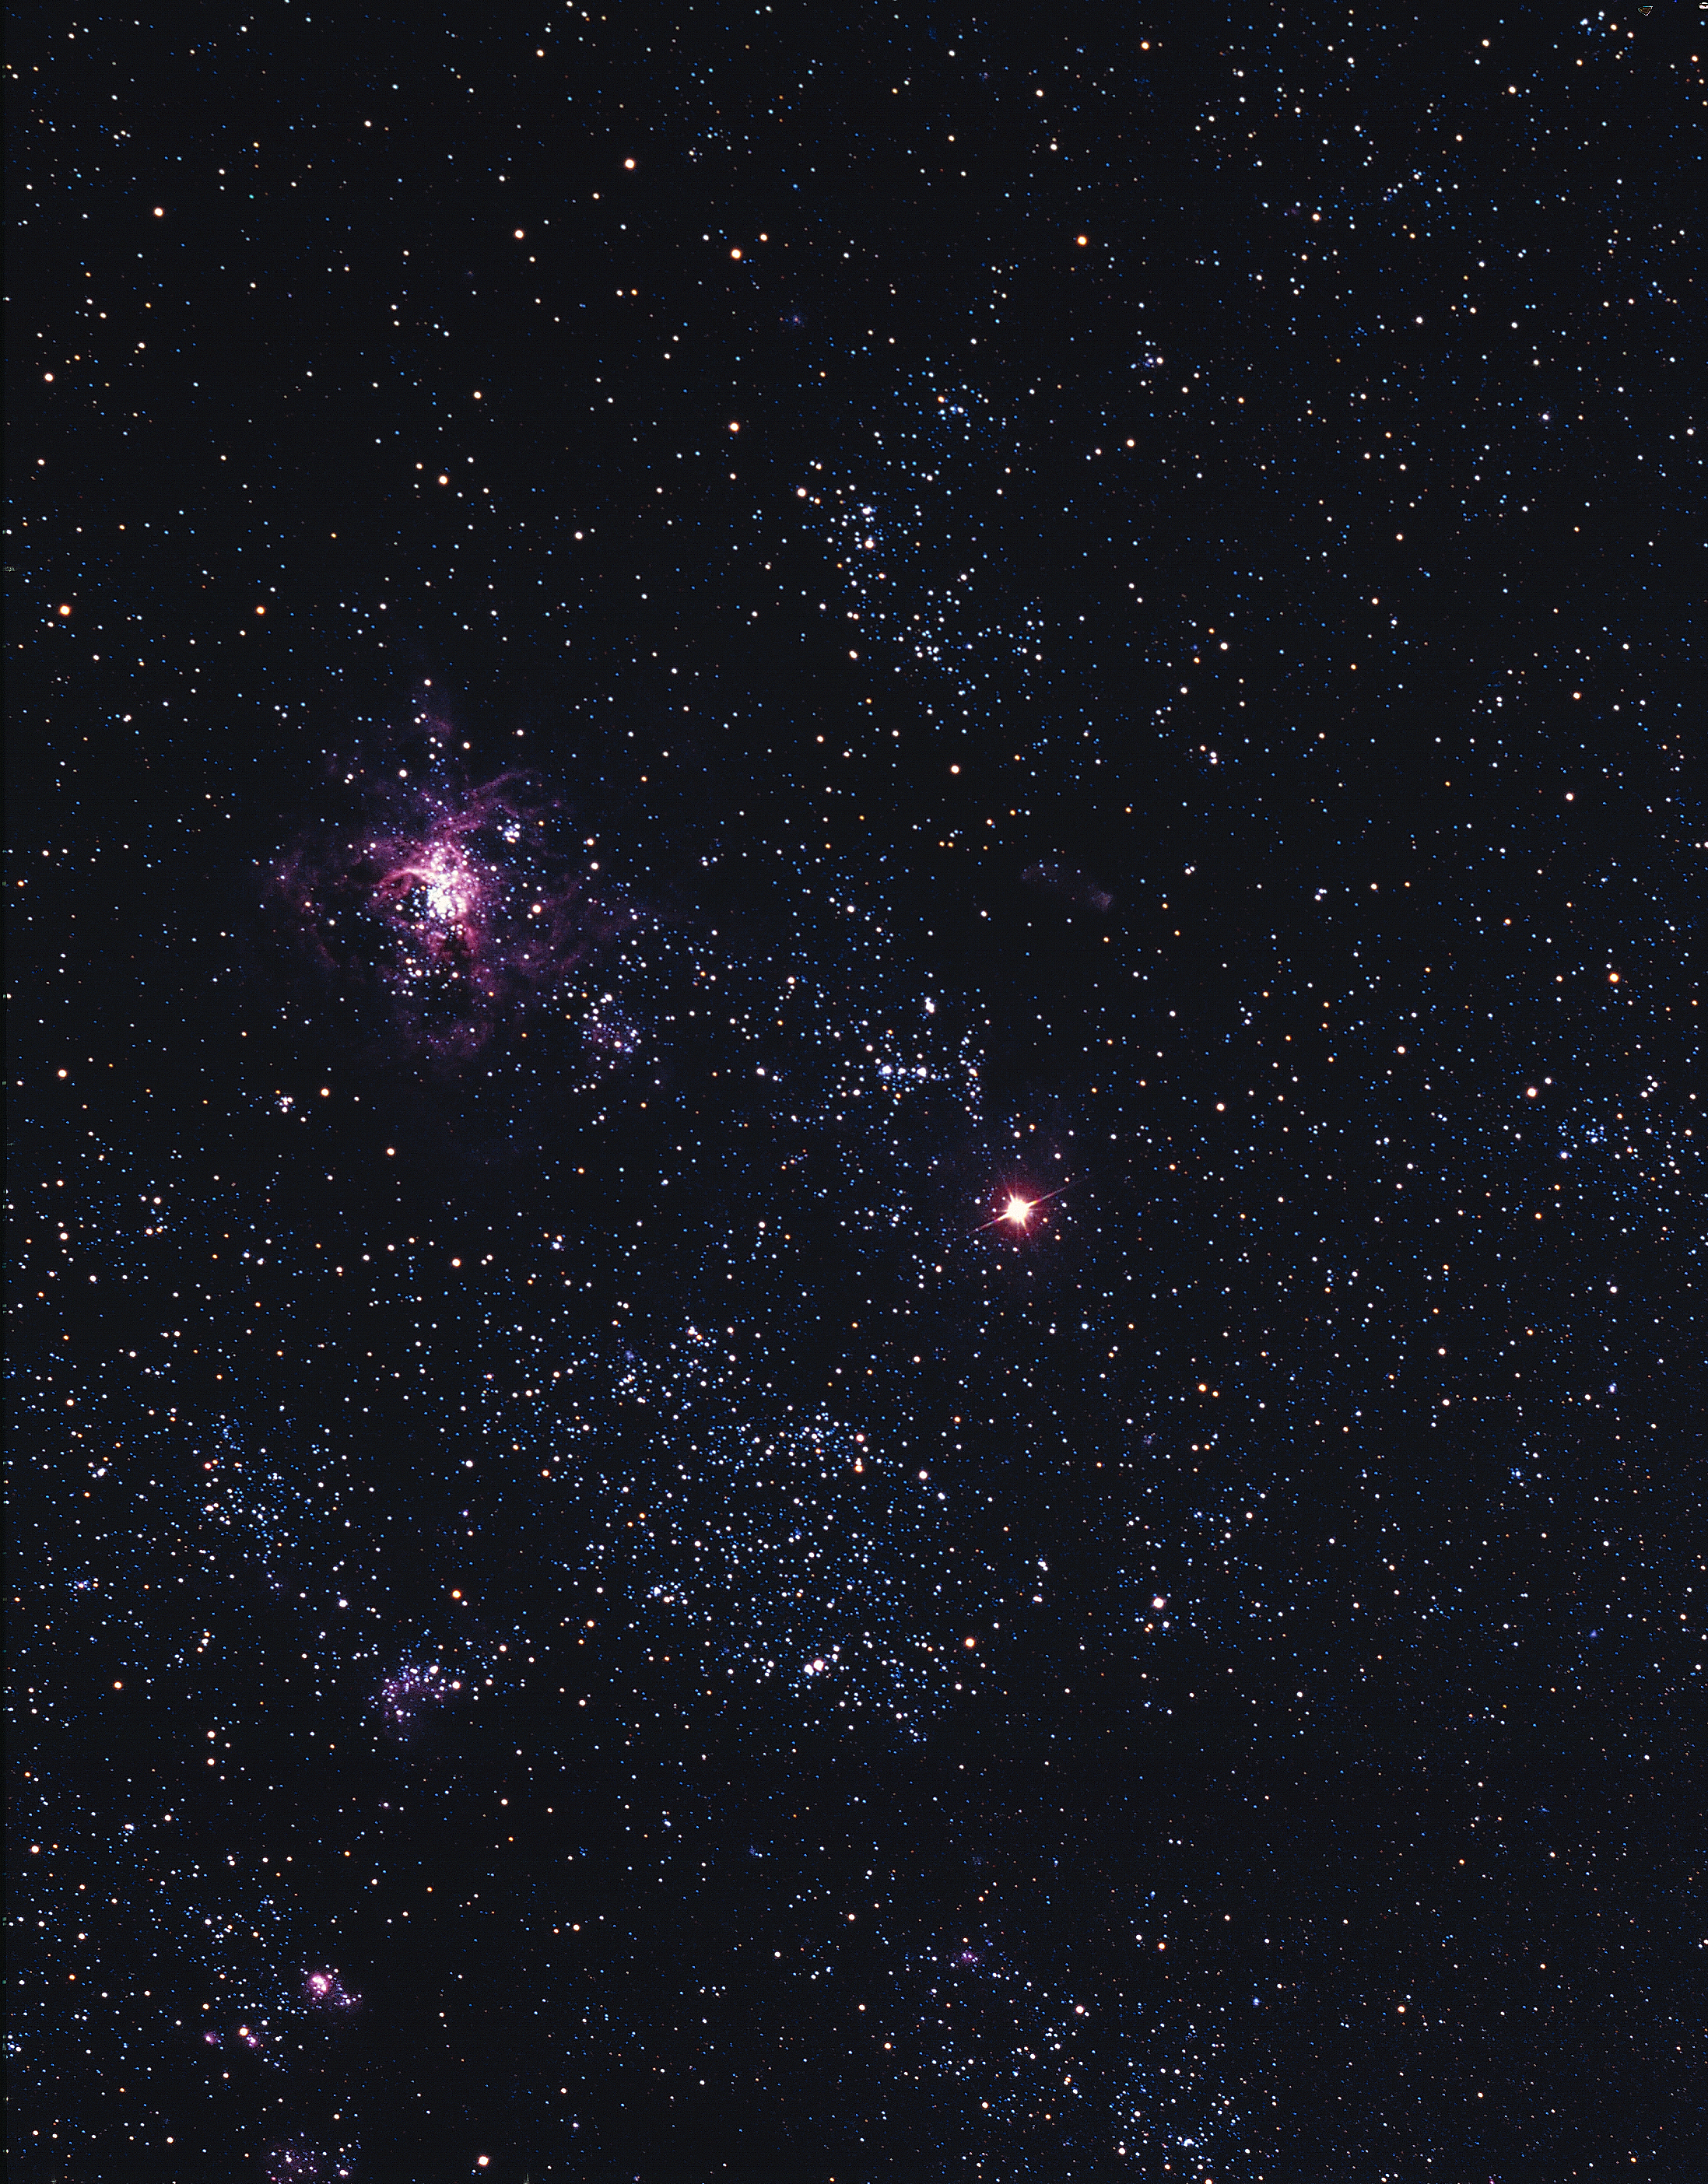

Supernova 1987A in the Large Magellanic Cloud

Supernova 1987A in the Large Magellanic Cloud appears as a very bright object near the center of this color photograph made by Marcelo Bass of the National Optical Astronomy Observatories (NOAO). The photograph was taken at NOAO's Cerro-Tololo Inter-American Observatory, on March 2nd 1987, using the CTIO Curtis Schmidt telescope.

Credit: Marcelo Bass, CTIO/NOIRLab/NSF/AURA/